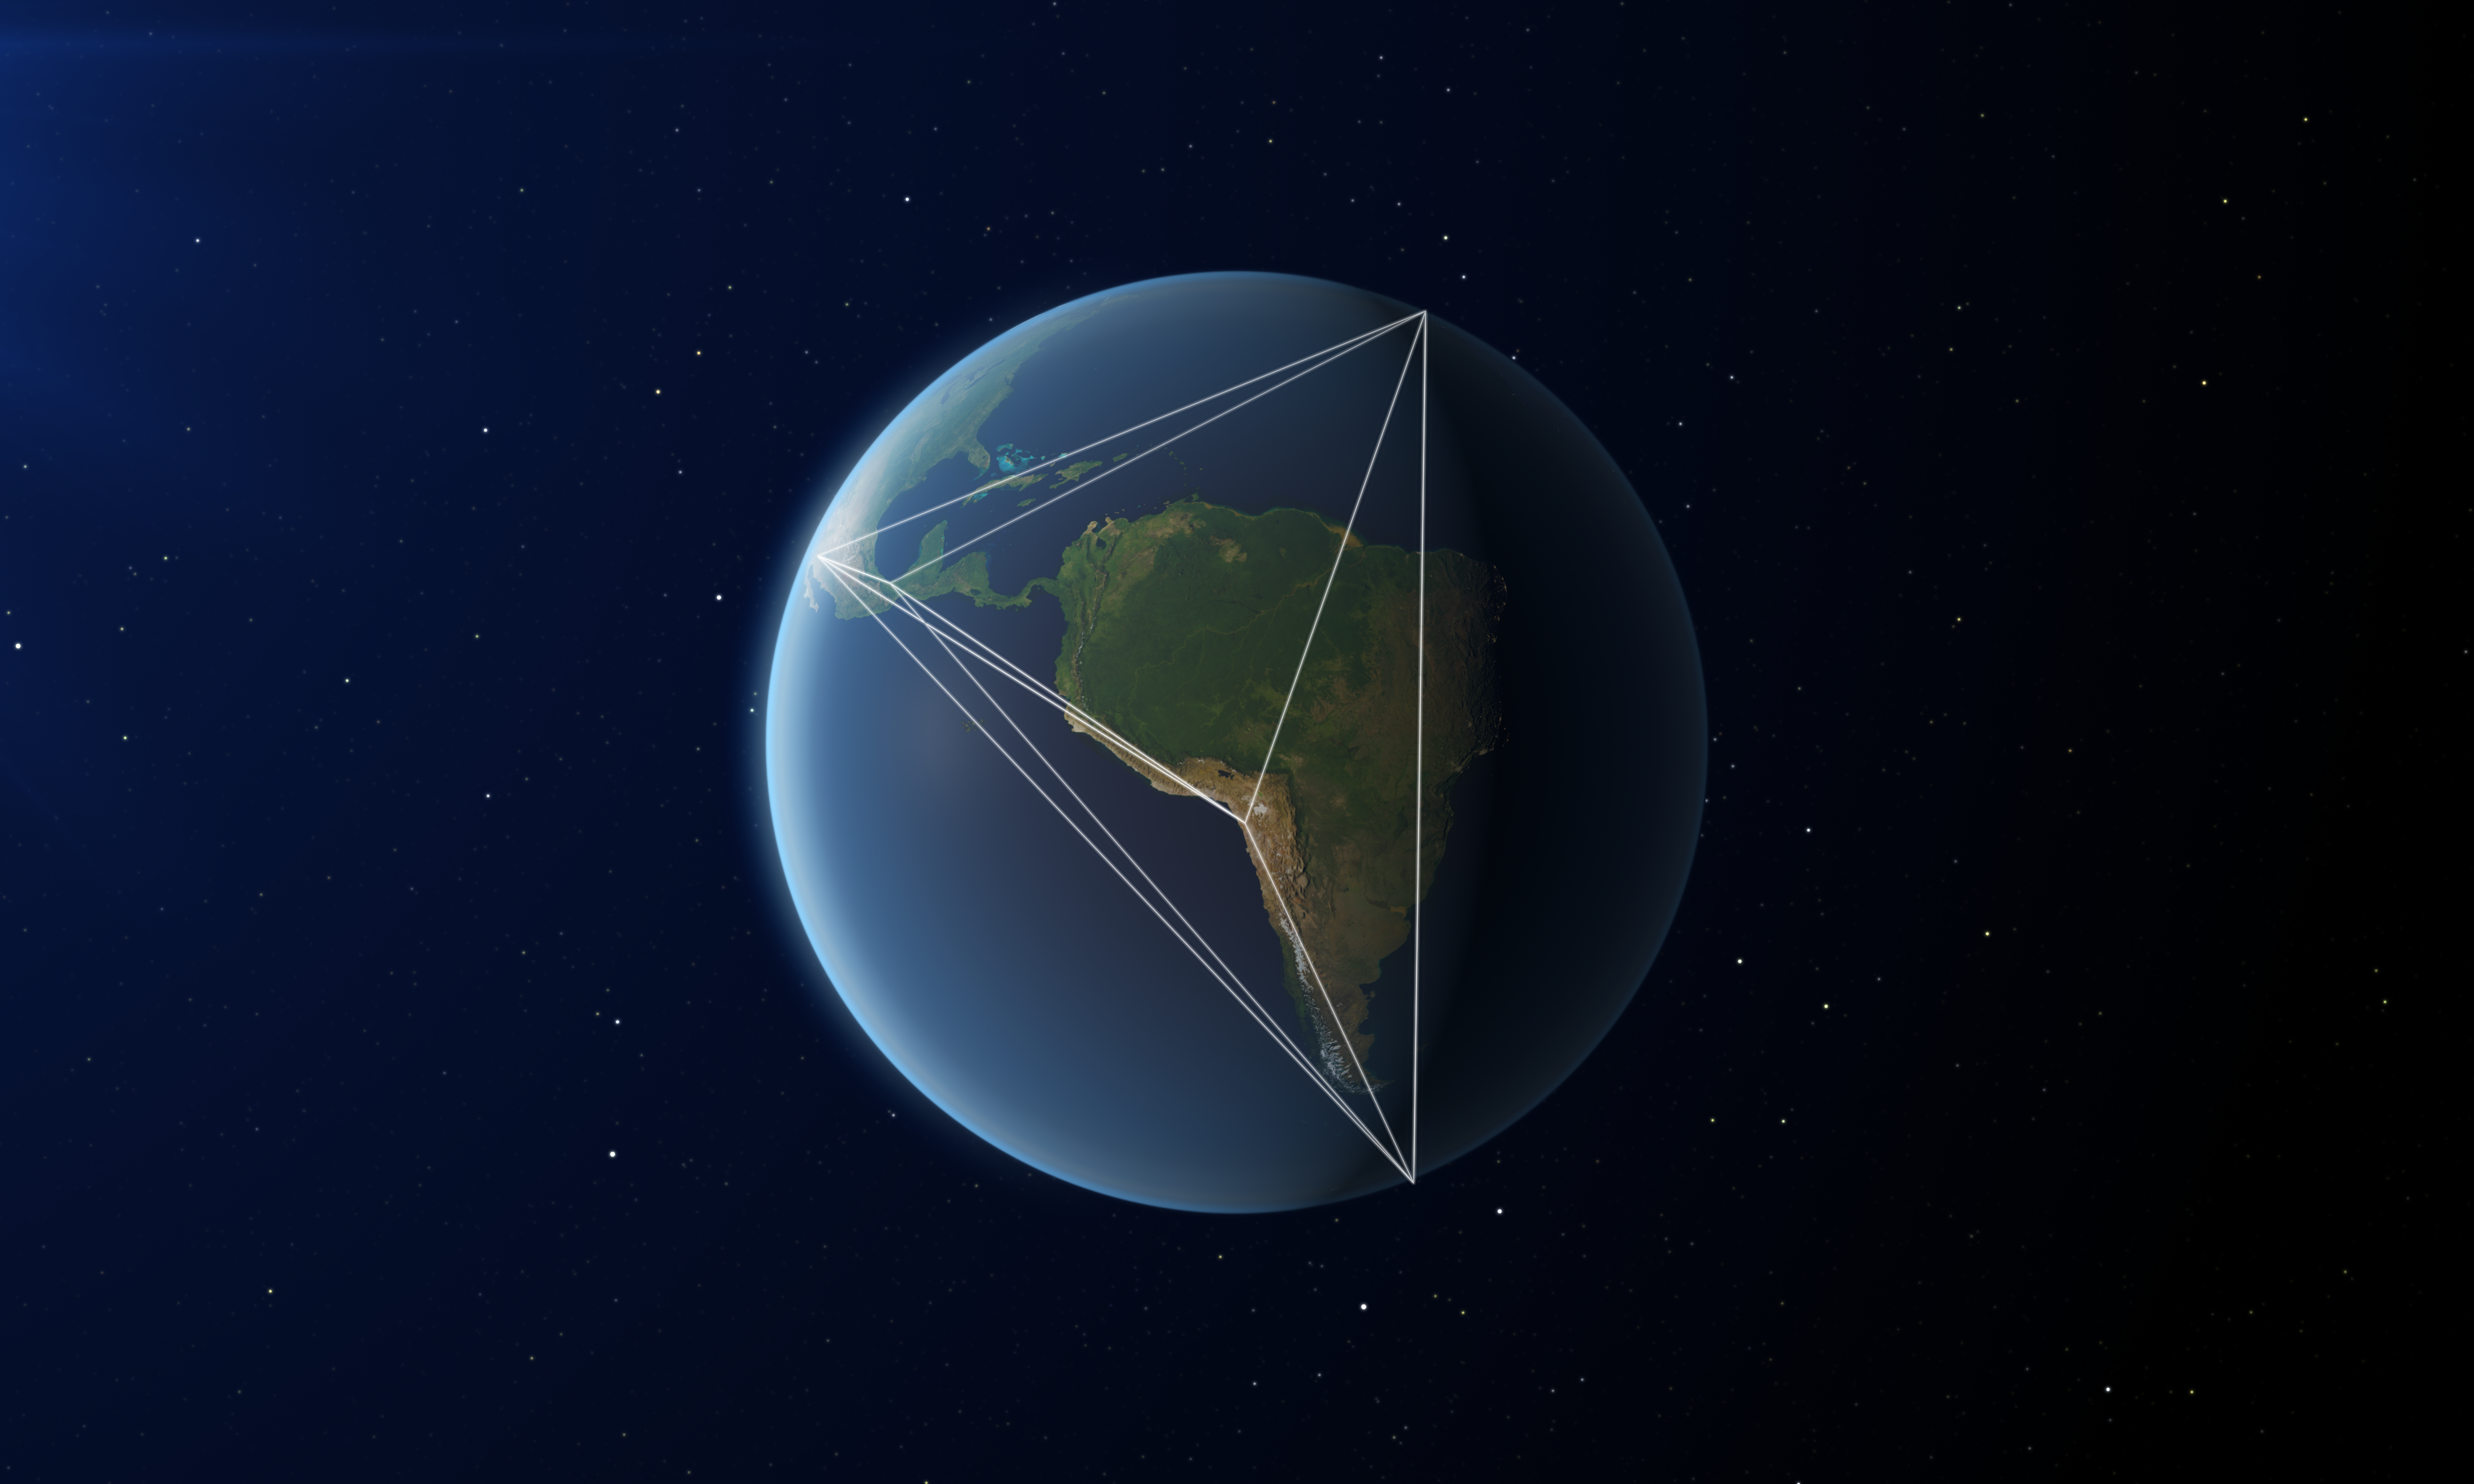

EHT, a planet-scale array

This image shows the locations of some of the telescopes making up the EHT, as well as a representation of the long baselines between the telescopes.

Credit: ESO/L. Calçada